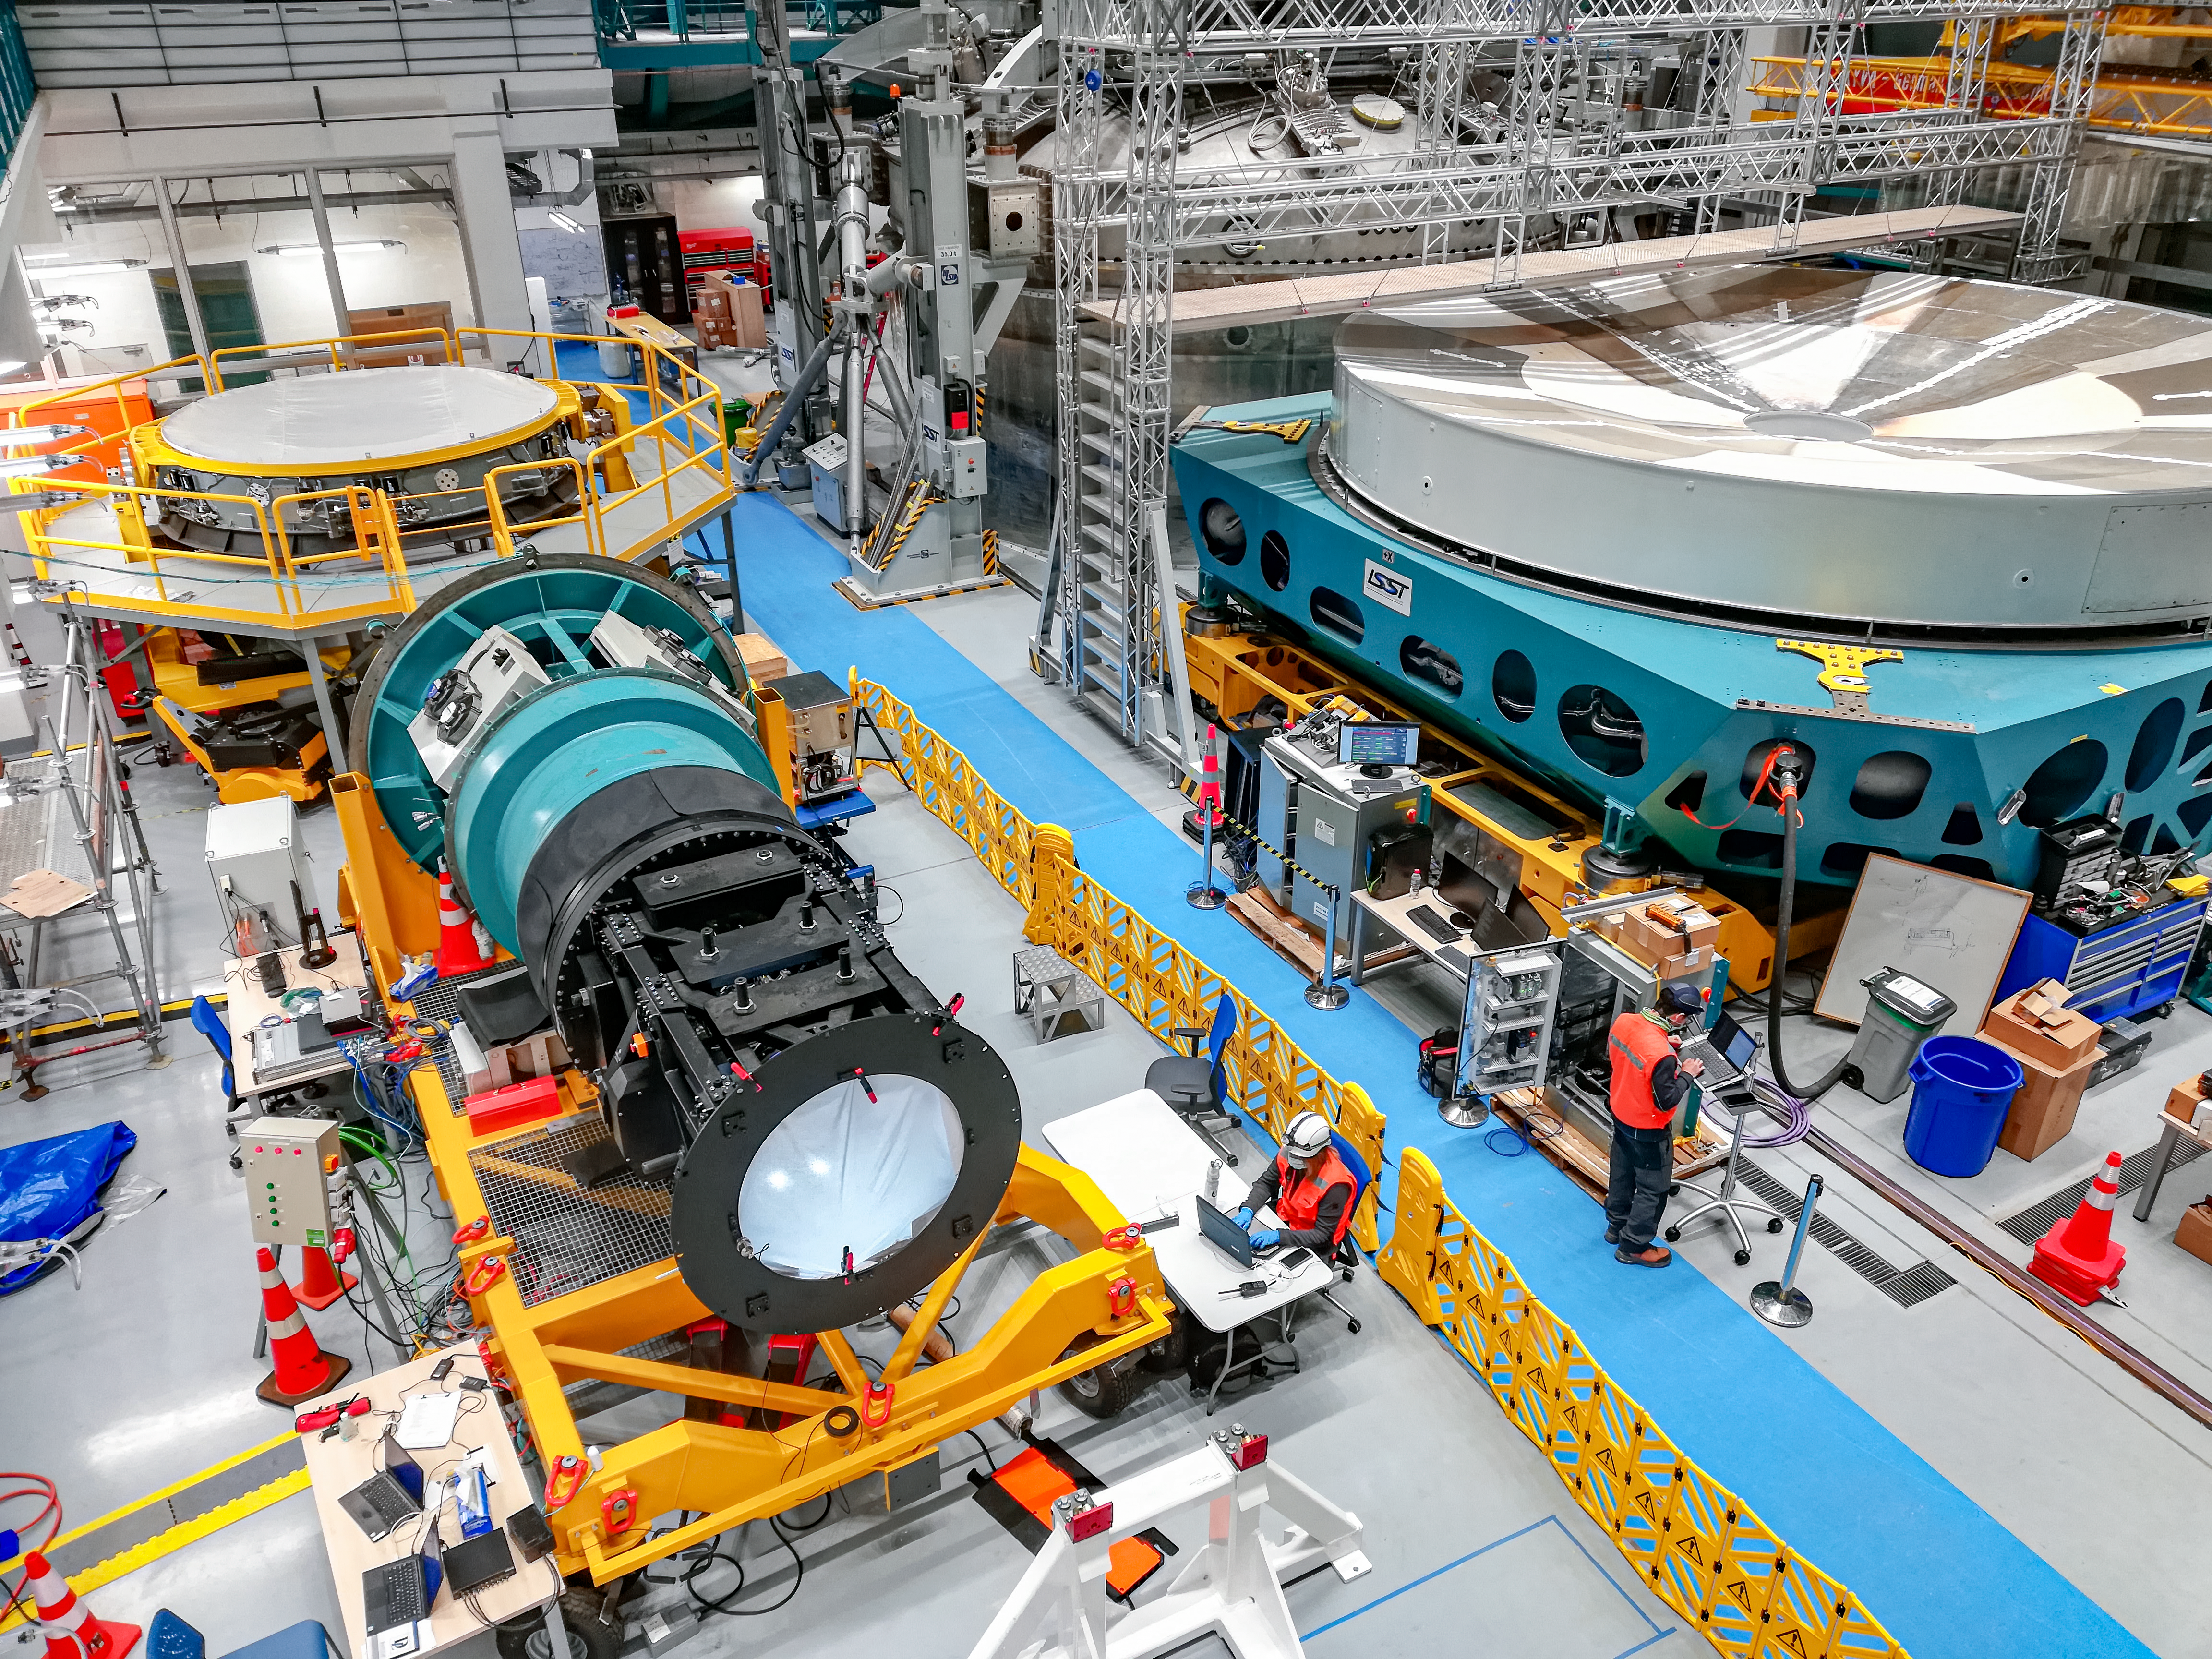

Testing Rubin's Commissioning Camera

The Commissioning Camera (ComCam) imager was restarted shortly after ComCam was mounted on the integrator assembly, in the integration hall of the summit facility (Level 3), in August. The integrator assembly, which will be integrated with the TMA in early 2022, is resting on the main camera transport cart and includes ComCam, the refrigeration pathfinder, camera rotator and hexapod, camera cable wrap, and various utilities. ComCam continues to operate, and is providing a valuable test platform for system verification and commissioning activities. Testing of the integration assembly is also underway, with a current focus on full camera rotator range verification.

Credit: Rubin Obs/NOIRLab/AURA/NSF